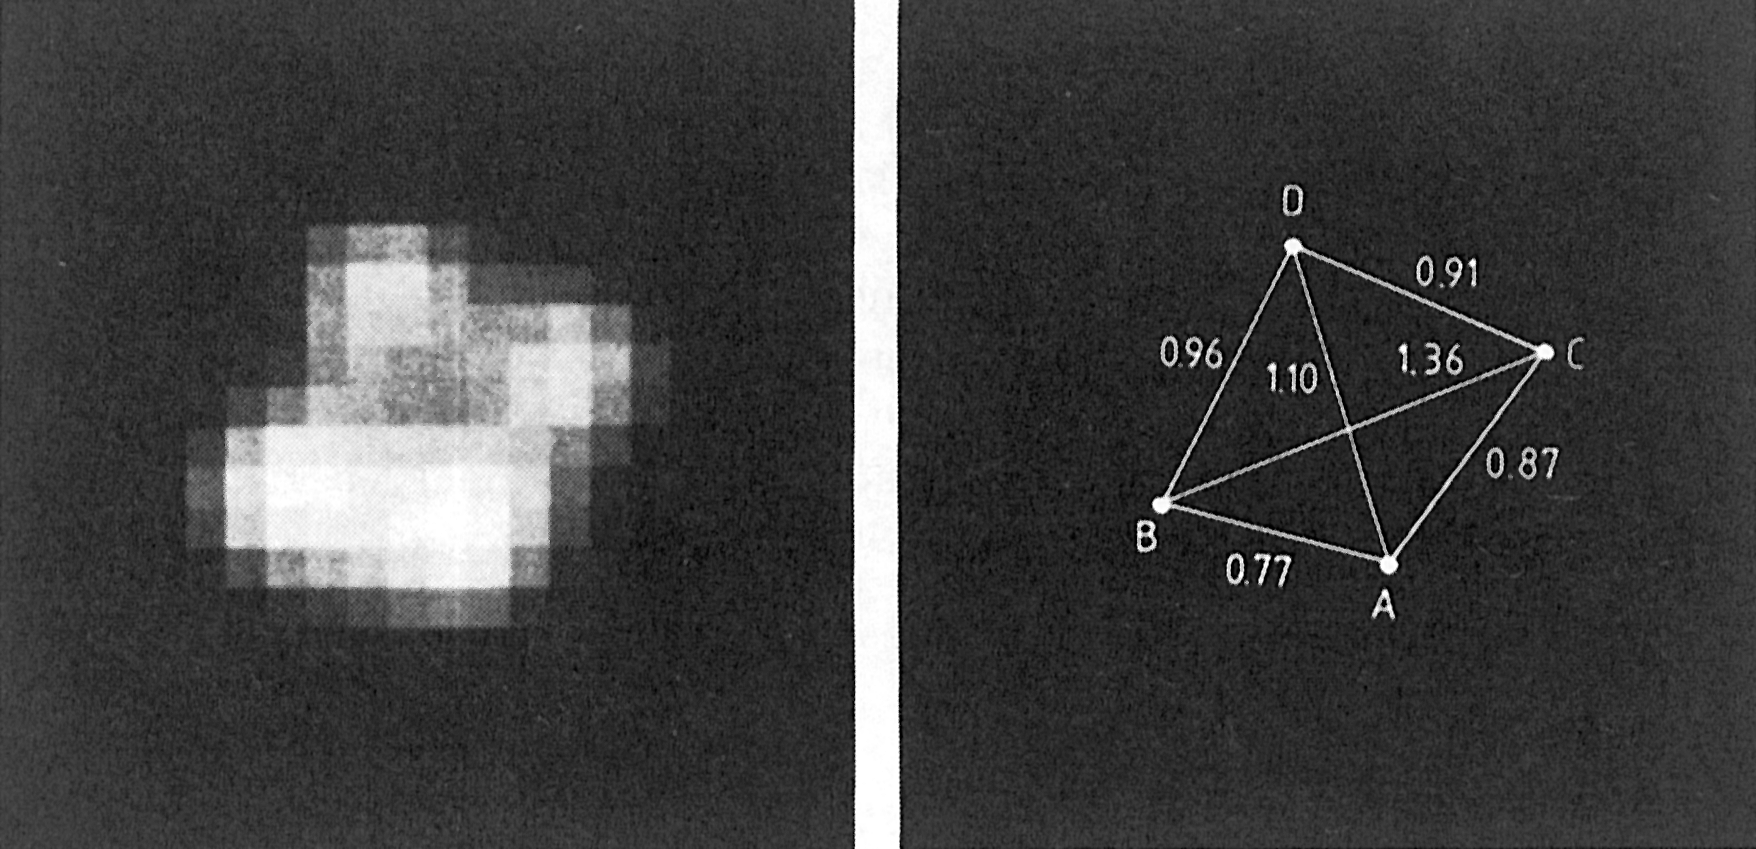

The "cloverleaf" quasar H 1413+117

Left: The central area of a CCD image of the quadruply lensed quasar H 1413+117 (the Cloverleaf), obtained in red light on 8 March 1988 at the ESO/MPI 2.2 m telescope. The four images are clearly separated; they all belong to the same object. Right: The geometry of the system. The four images of the quasar are called A, B, C and D, in order of decreasing brightness. The distances between them are indicated in arcseconds. (ESO Press Release eso8806; BW)

Credit: ESO